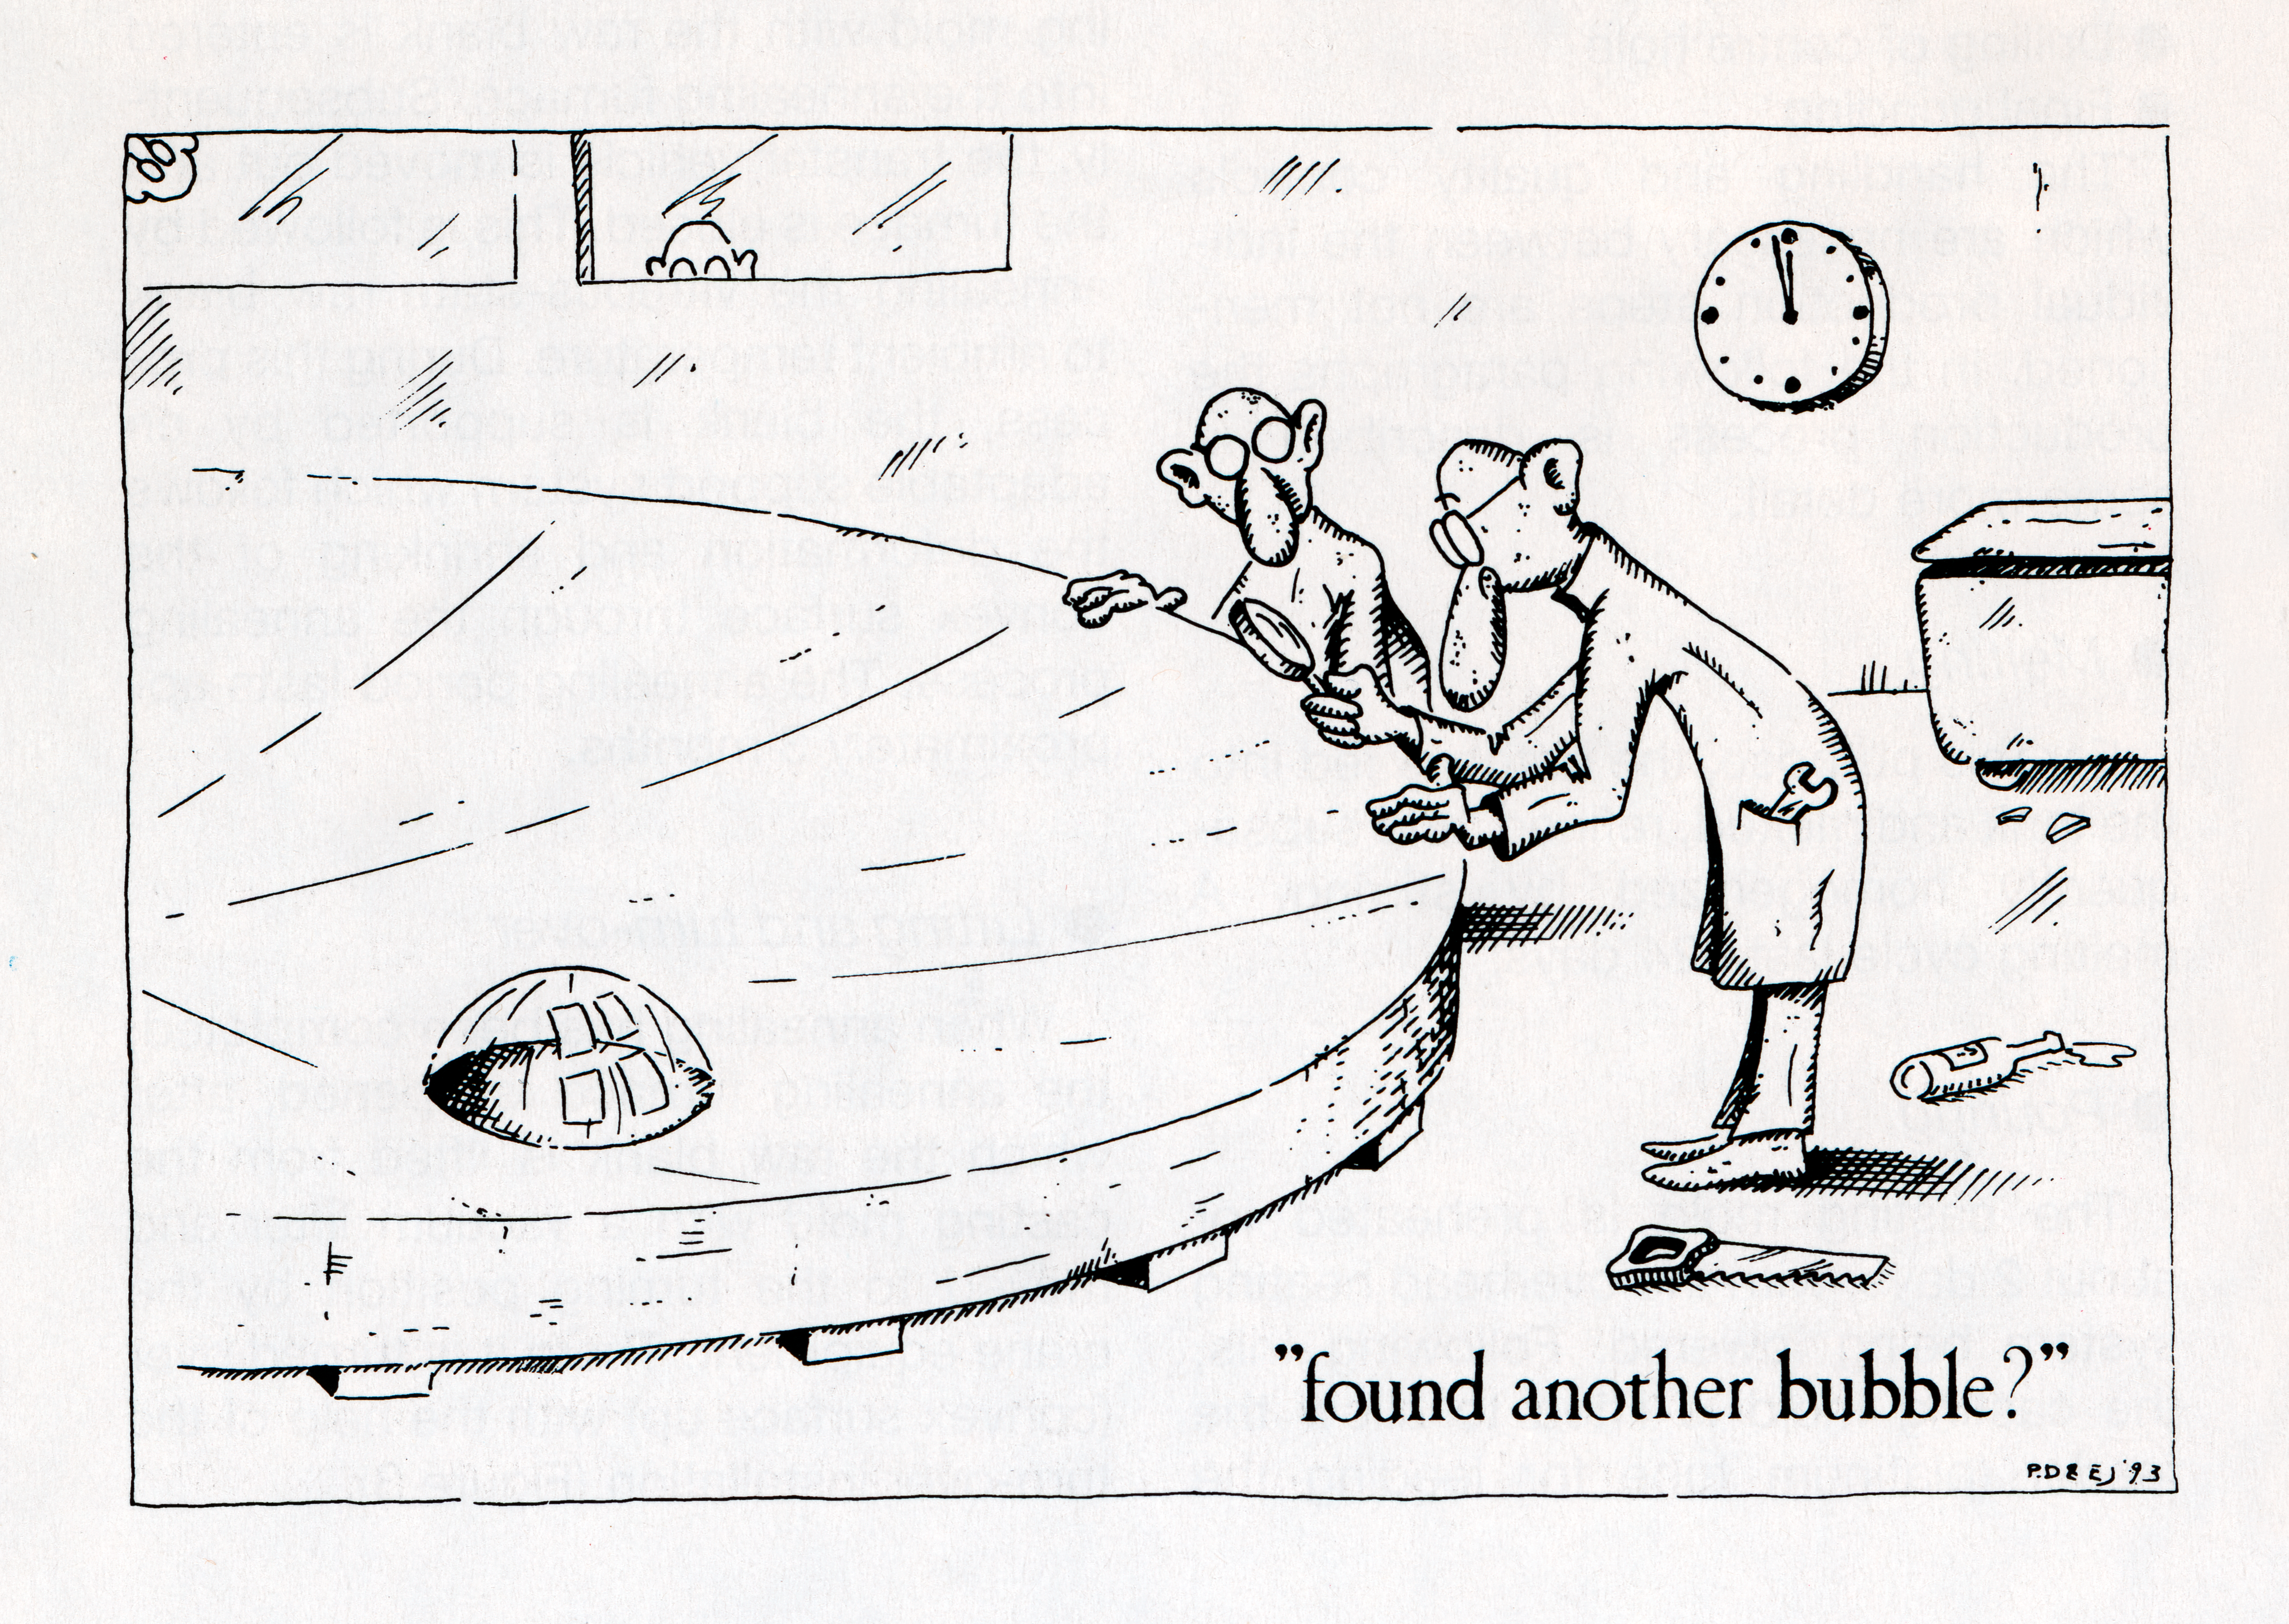

Cartoon about the VLT mirrors

Cartoon by Philippe Dierickx and Ed Janssen about the quality inspection of the first primary mirror for the Very Large Telescope. Despite the joke, the tests showed that the mirror was fully within specifications.

Credit: P. Dierickx/E. Janssen